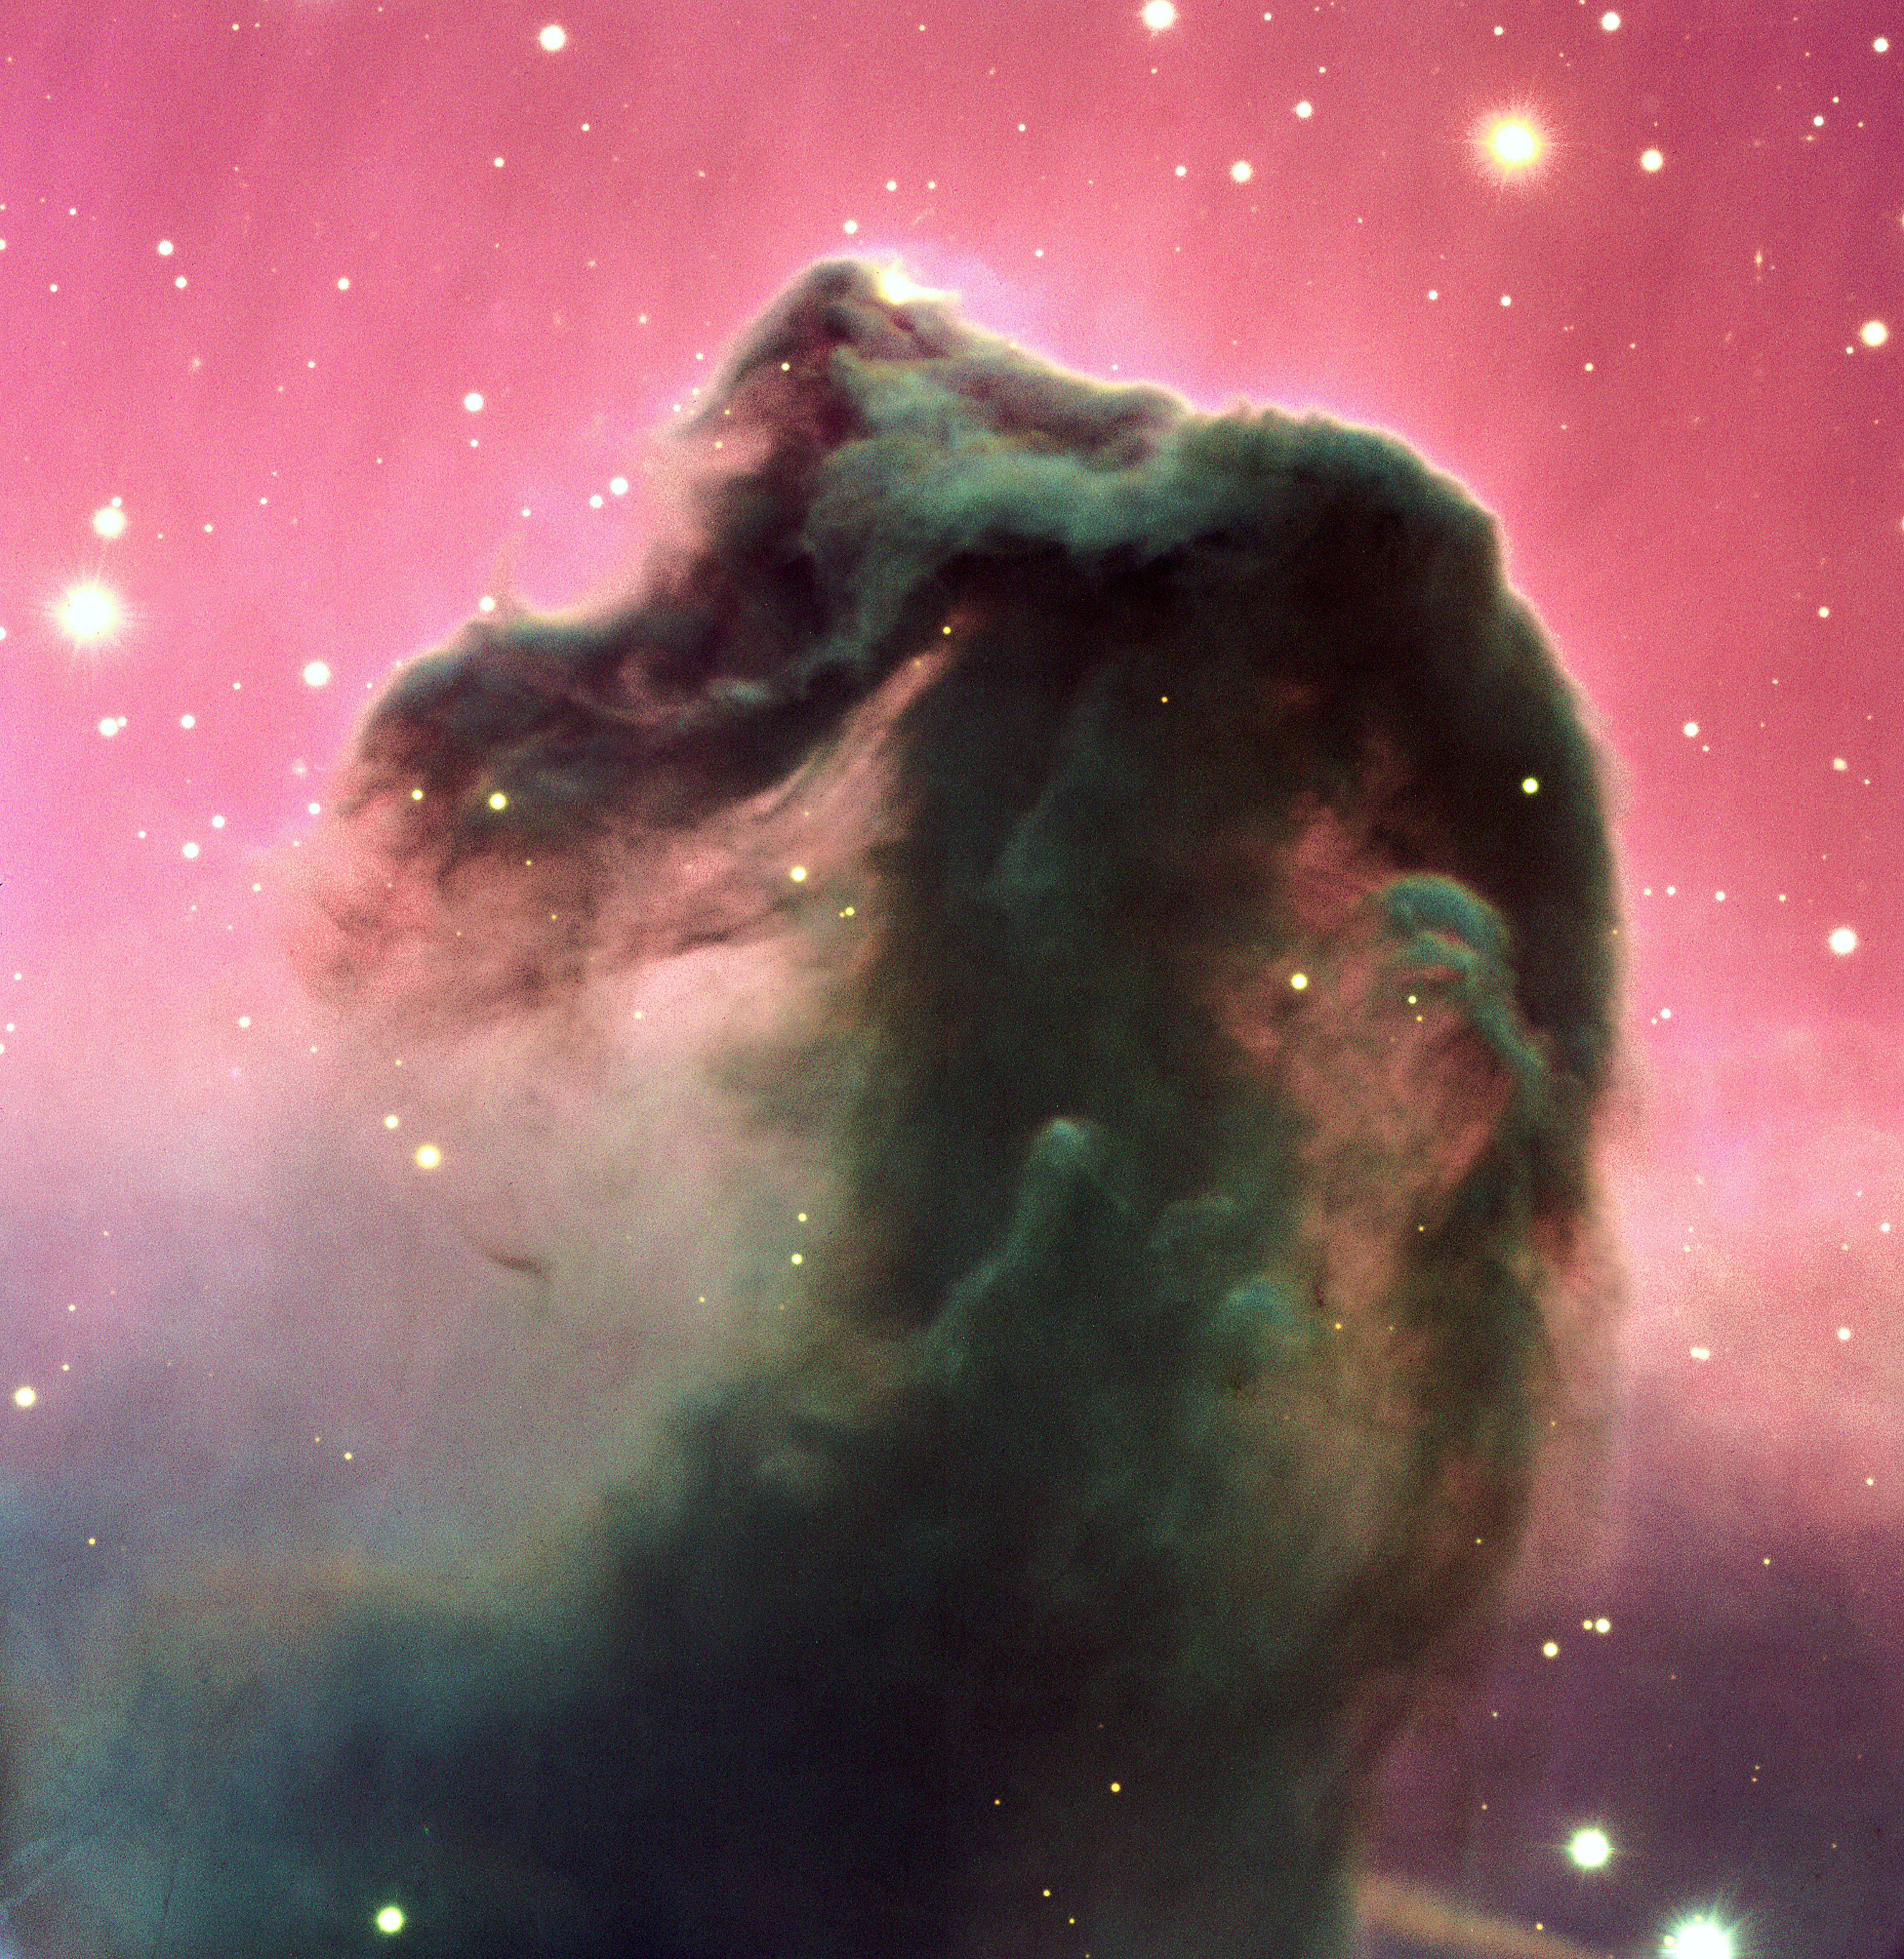

The Horsehead Nebula*

A reproduction of a composite colour image of the Horsehead Nebula and its immediate surroundings. It is based on three exposures in the visual part of the spectrum with the FORS2 multi-mode instrument at the 8.2-m KUEYEN telescope, part of ESO's Very Large Telescope, at Paranal. It was produced from three images, obtained on February 1, 2000, with the FORS2 multi-mode instrument at the 8.2-m KUEYEN Unit Telescope and extracted from the VLT Science Archive Facility . The frames were obtained in the B-band (600 sec exposure; wavelength 429 nm; FWHM 88 nm; here rendered as blue), V-band (300 sec; 554 nm; 112 nm; green) and R-band (120 sec; 655 nm; 165 nm; red). The original pixel size is 0.2 arcsec. The photo shows the full field recorded in all three colours, approximately 6.5 x 6.7 arcmin 2 . The seeing was about 0.75 arcsec.

This image is available as a mounted image in the ESOshop.

#L

Credit: ESO